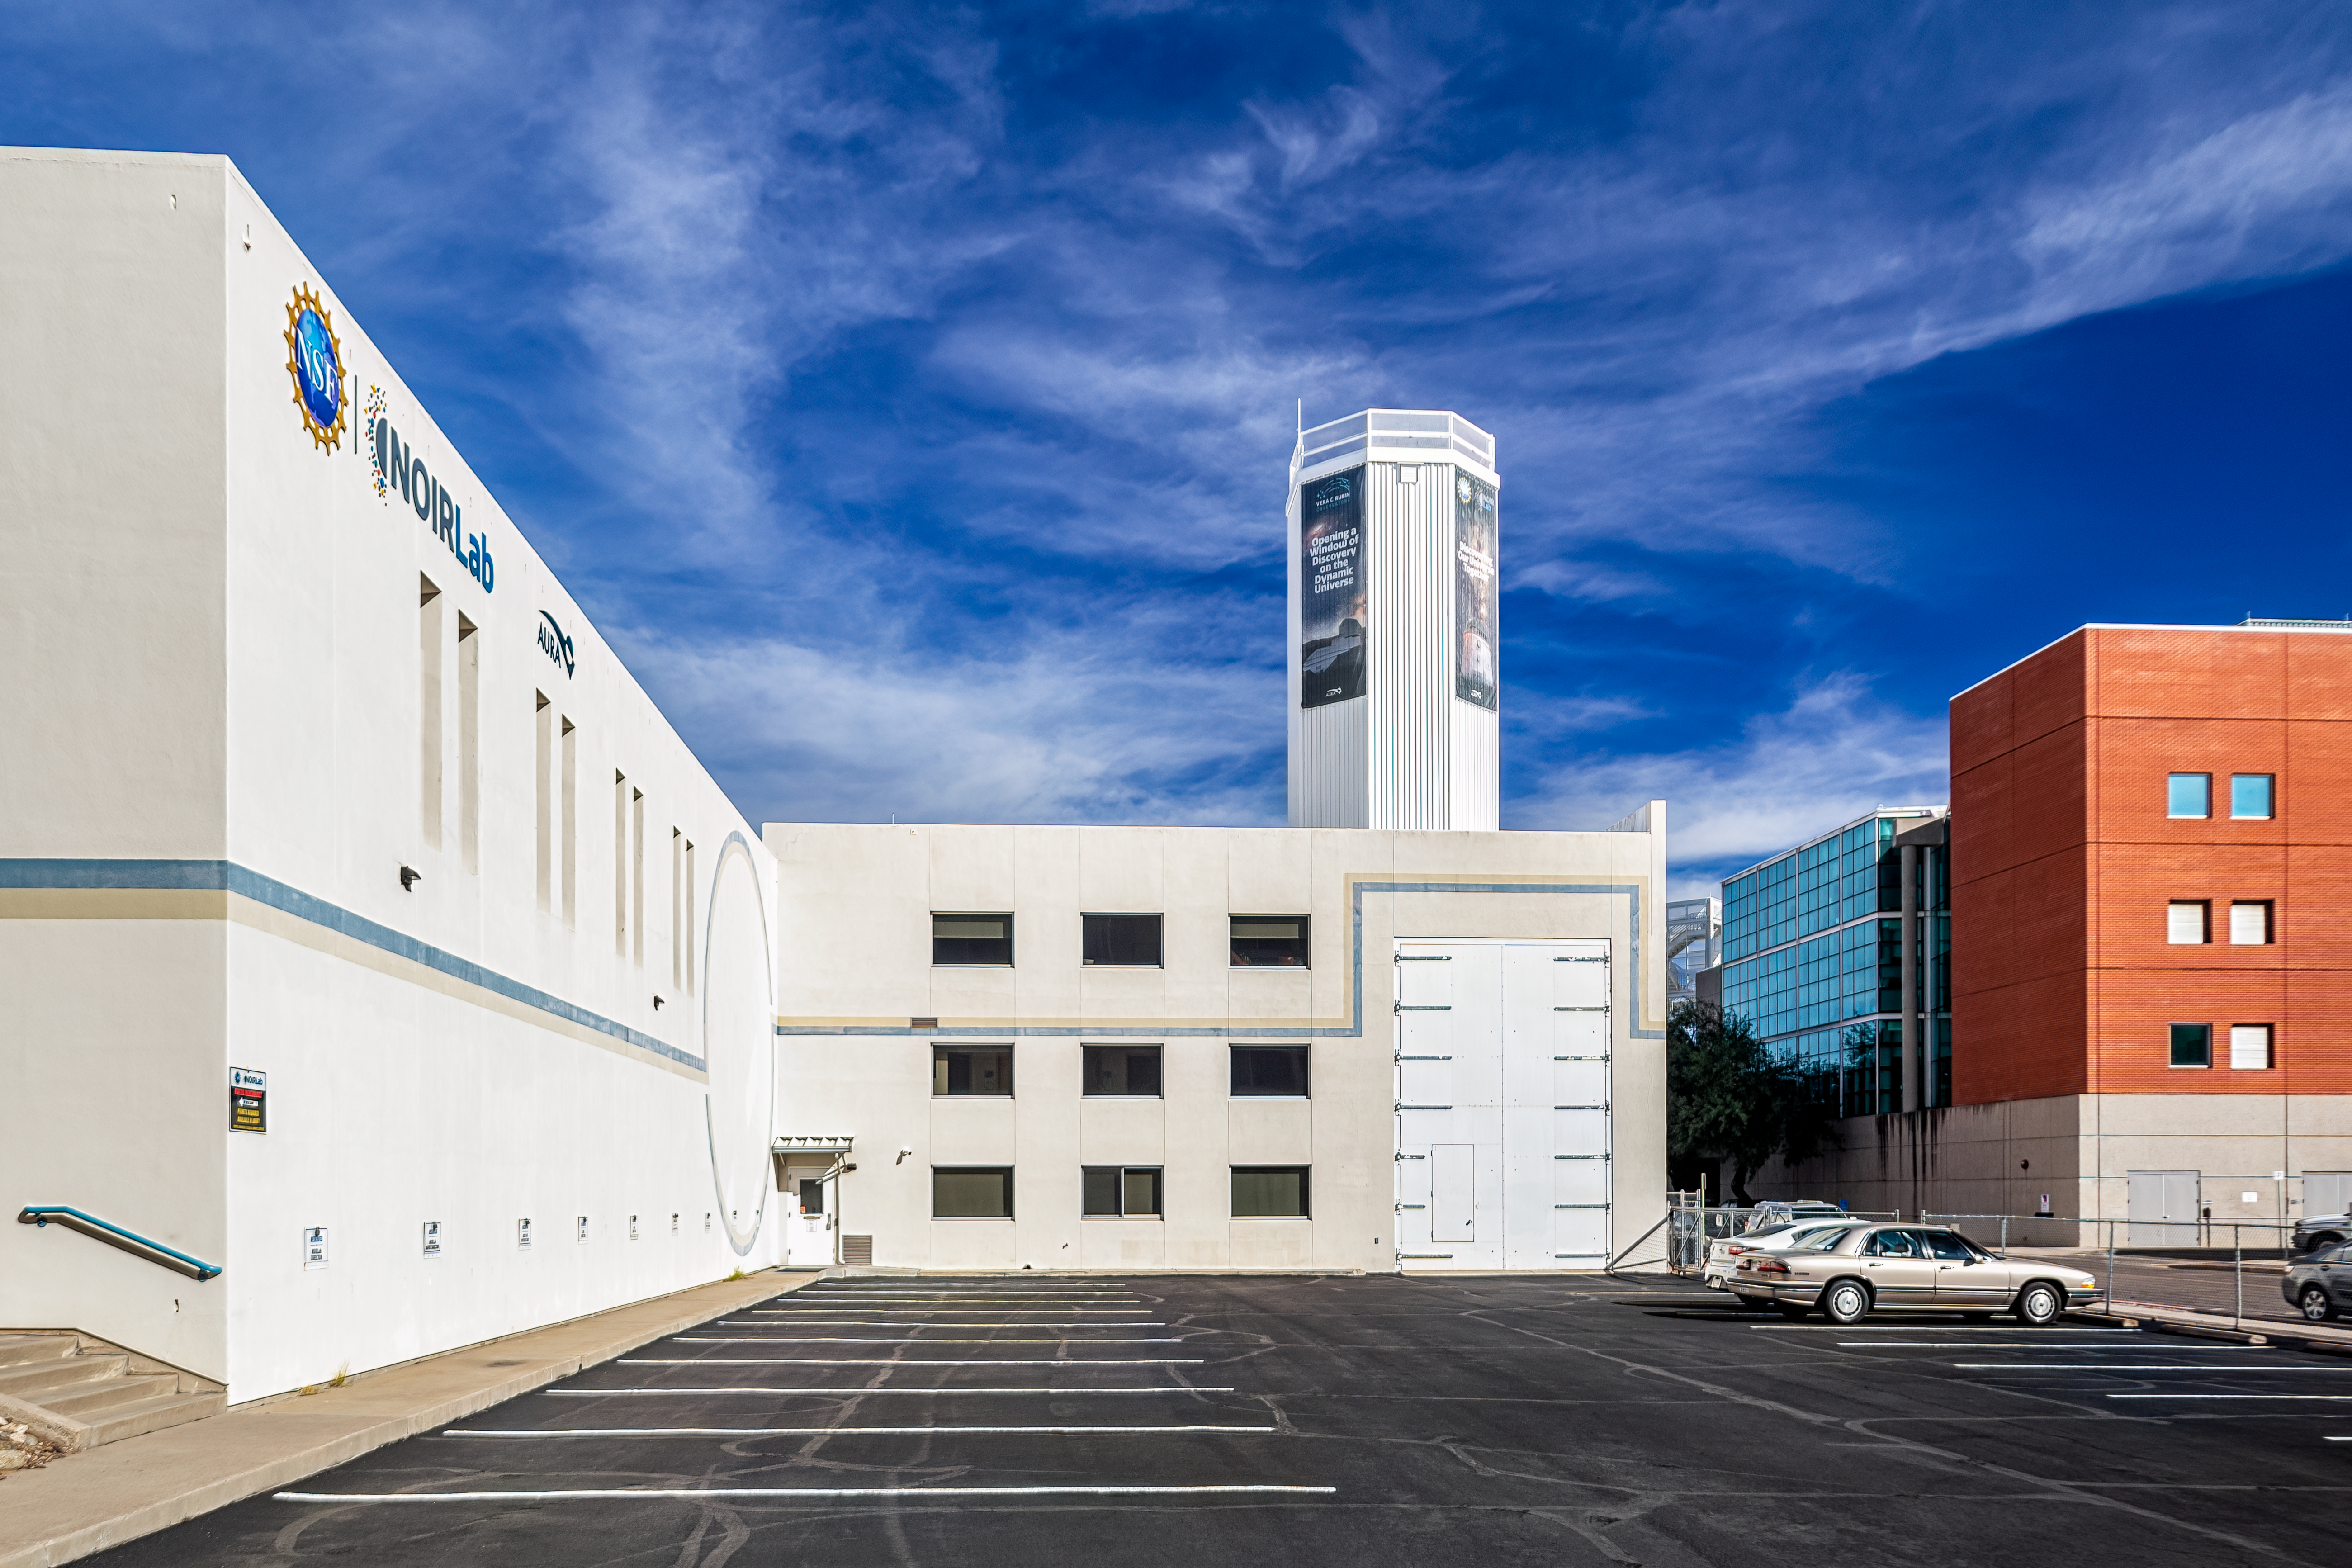

NOIRLab HQ Parking Lot

One of the parking lots at NOIRLab Headquarters in Tucson, Arizona.

Credit: NOIRLab/NSF/AURA/P. Horálek